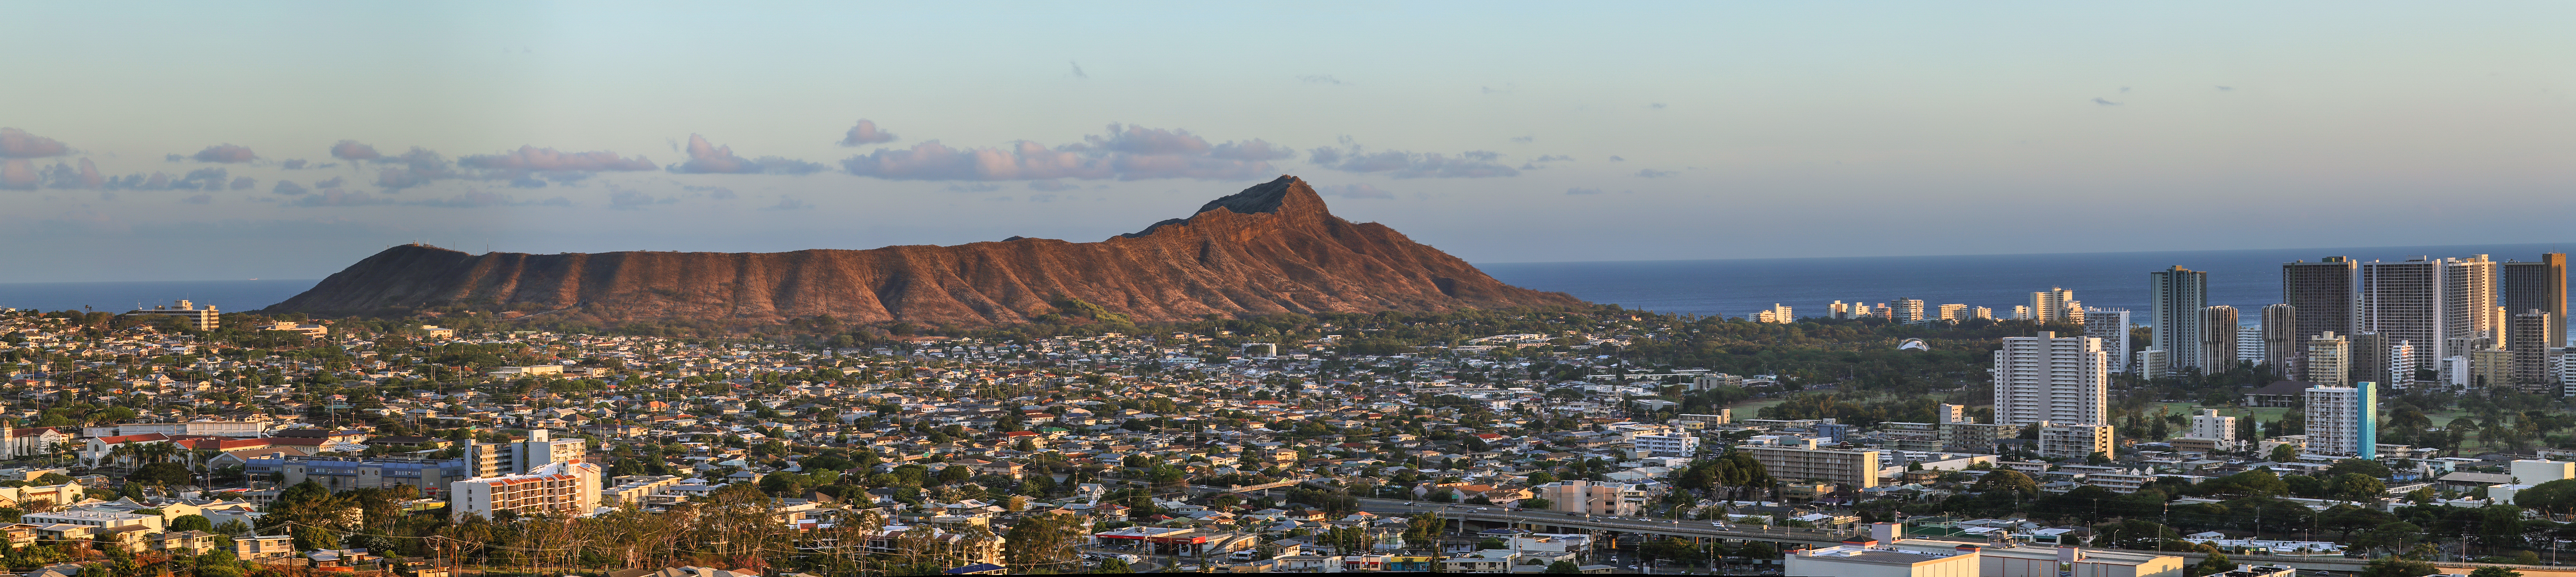

Honolulu Panorama

A panorama of Honolulu. Diamond Head, a volcanic tuff cone, dominates with its impressive geography.

Credit: IAU/B. Tafreshi (twanight.org) IAU/B. Tafreshi